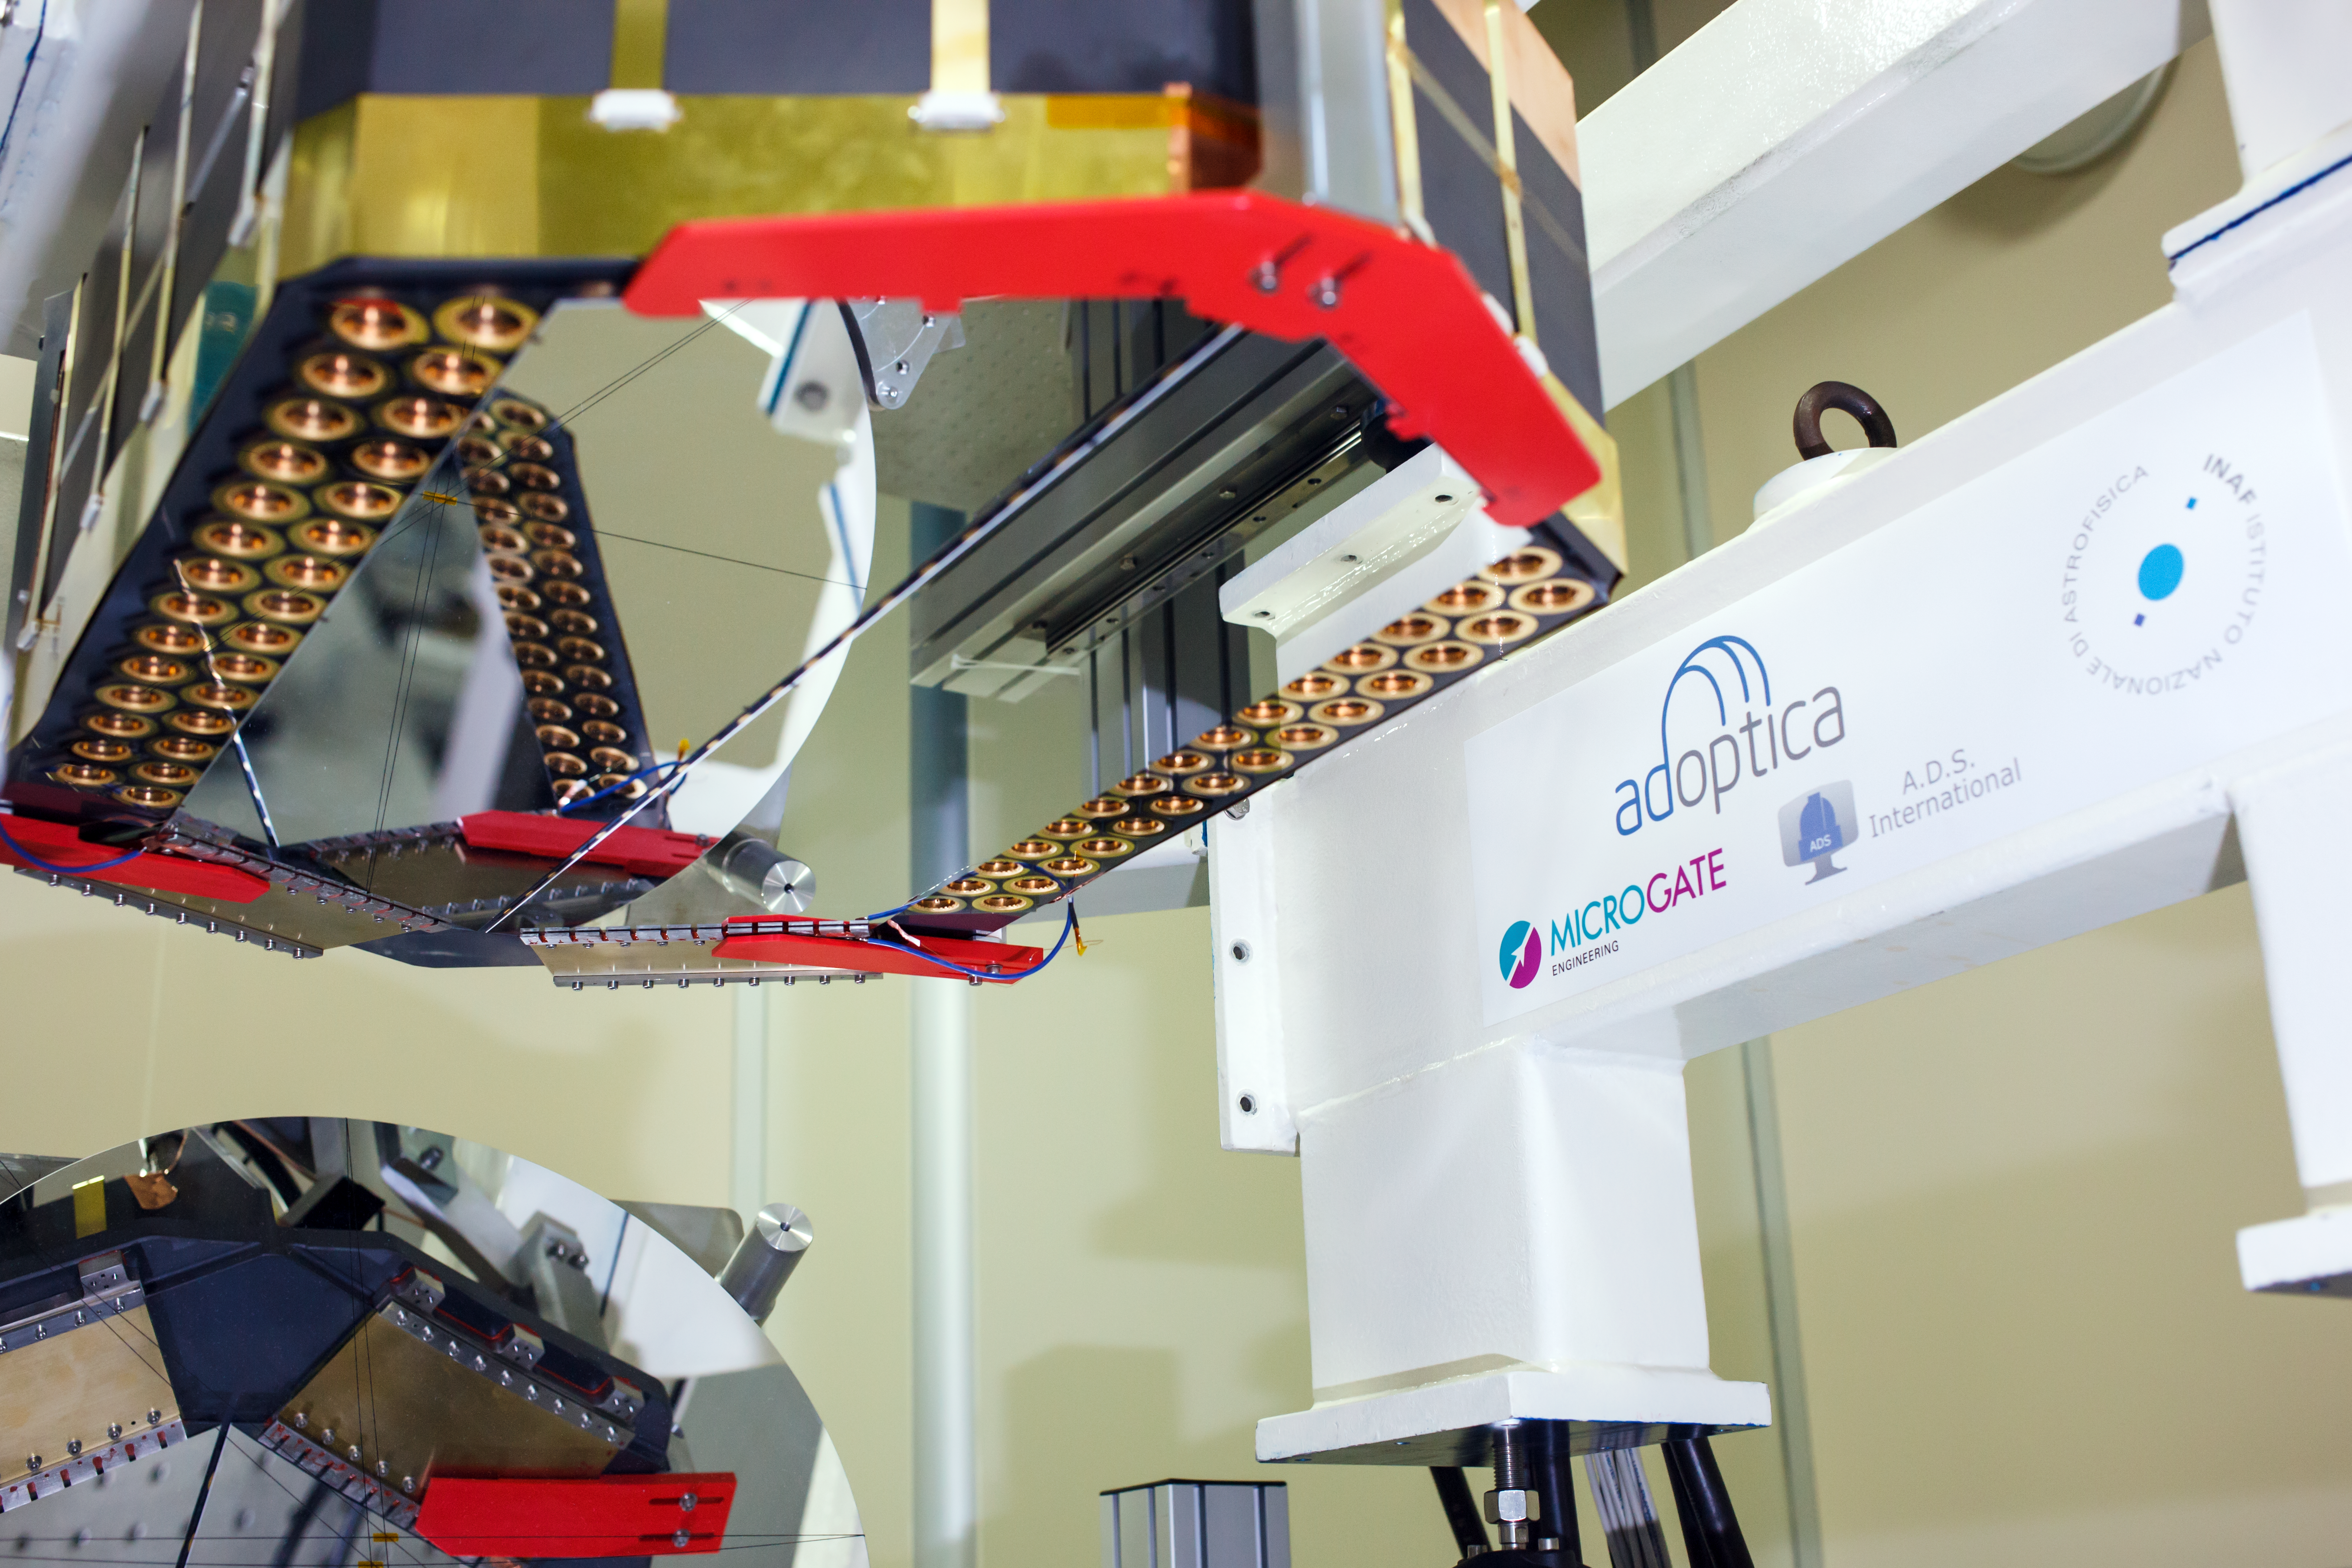

Adaptive mirror unit for the E-ELT under test at AdOptica

The M4 deformable 2.4-metre mirror forms a fundamental part of the E-ELT. This complex collection of mirrors, actuators and control systems can correct the image distortion caused by the turbulence of the Earth’s atmosphere in real time, as well as correct for deformations of the structure of the main telescope caused by wind. The corrected optical system will make the images obtained at the telescope almost as sharp as those taken in space.

This picture shows the optical test of the M4 demonstration prototype.

Credit: ESO/AdOptica